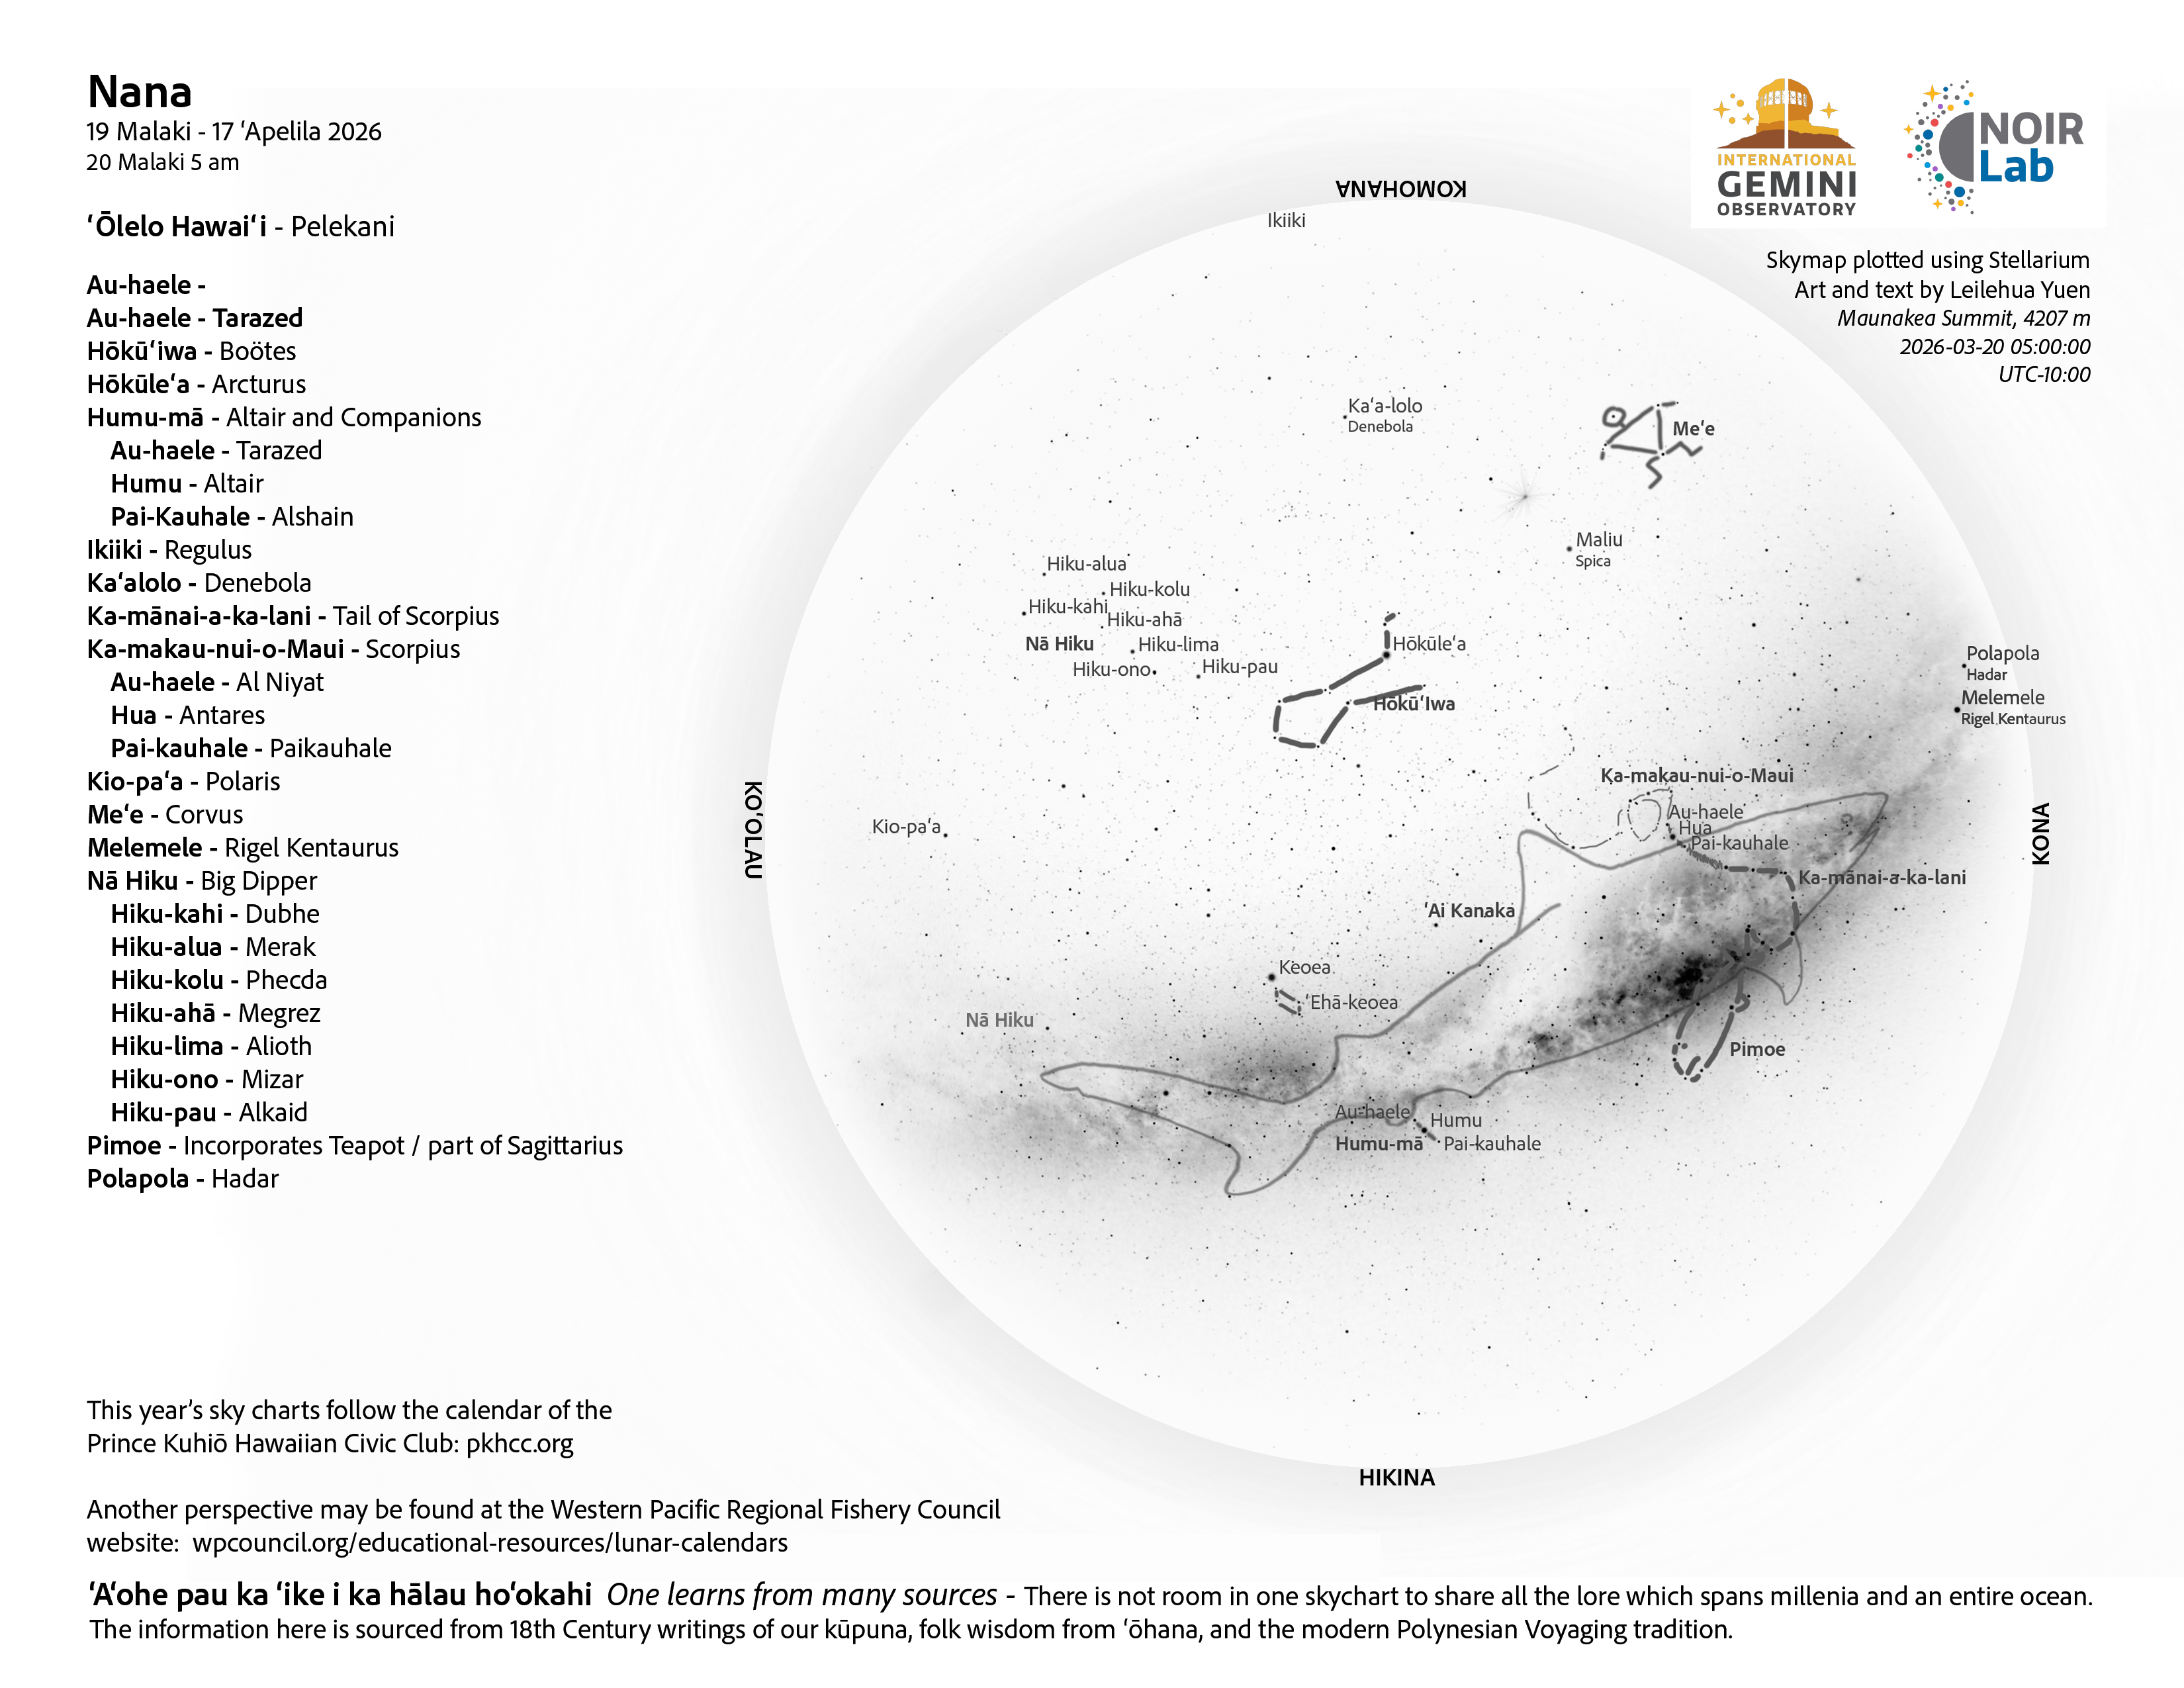

A morning view of the skies over Hawaiʻi for Nana 2026 (19 March–17 April).

Credit: NOIRLab/NSF/AURA/L. Yuen